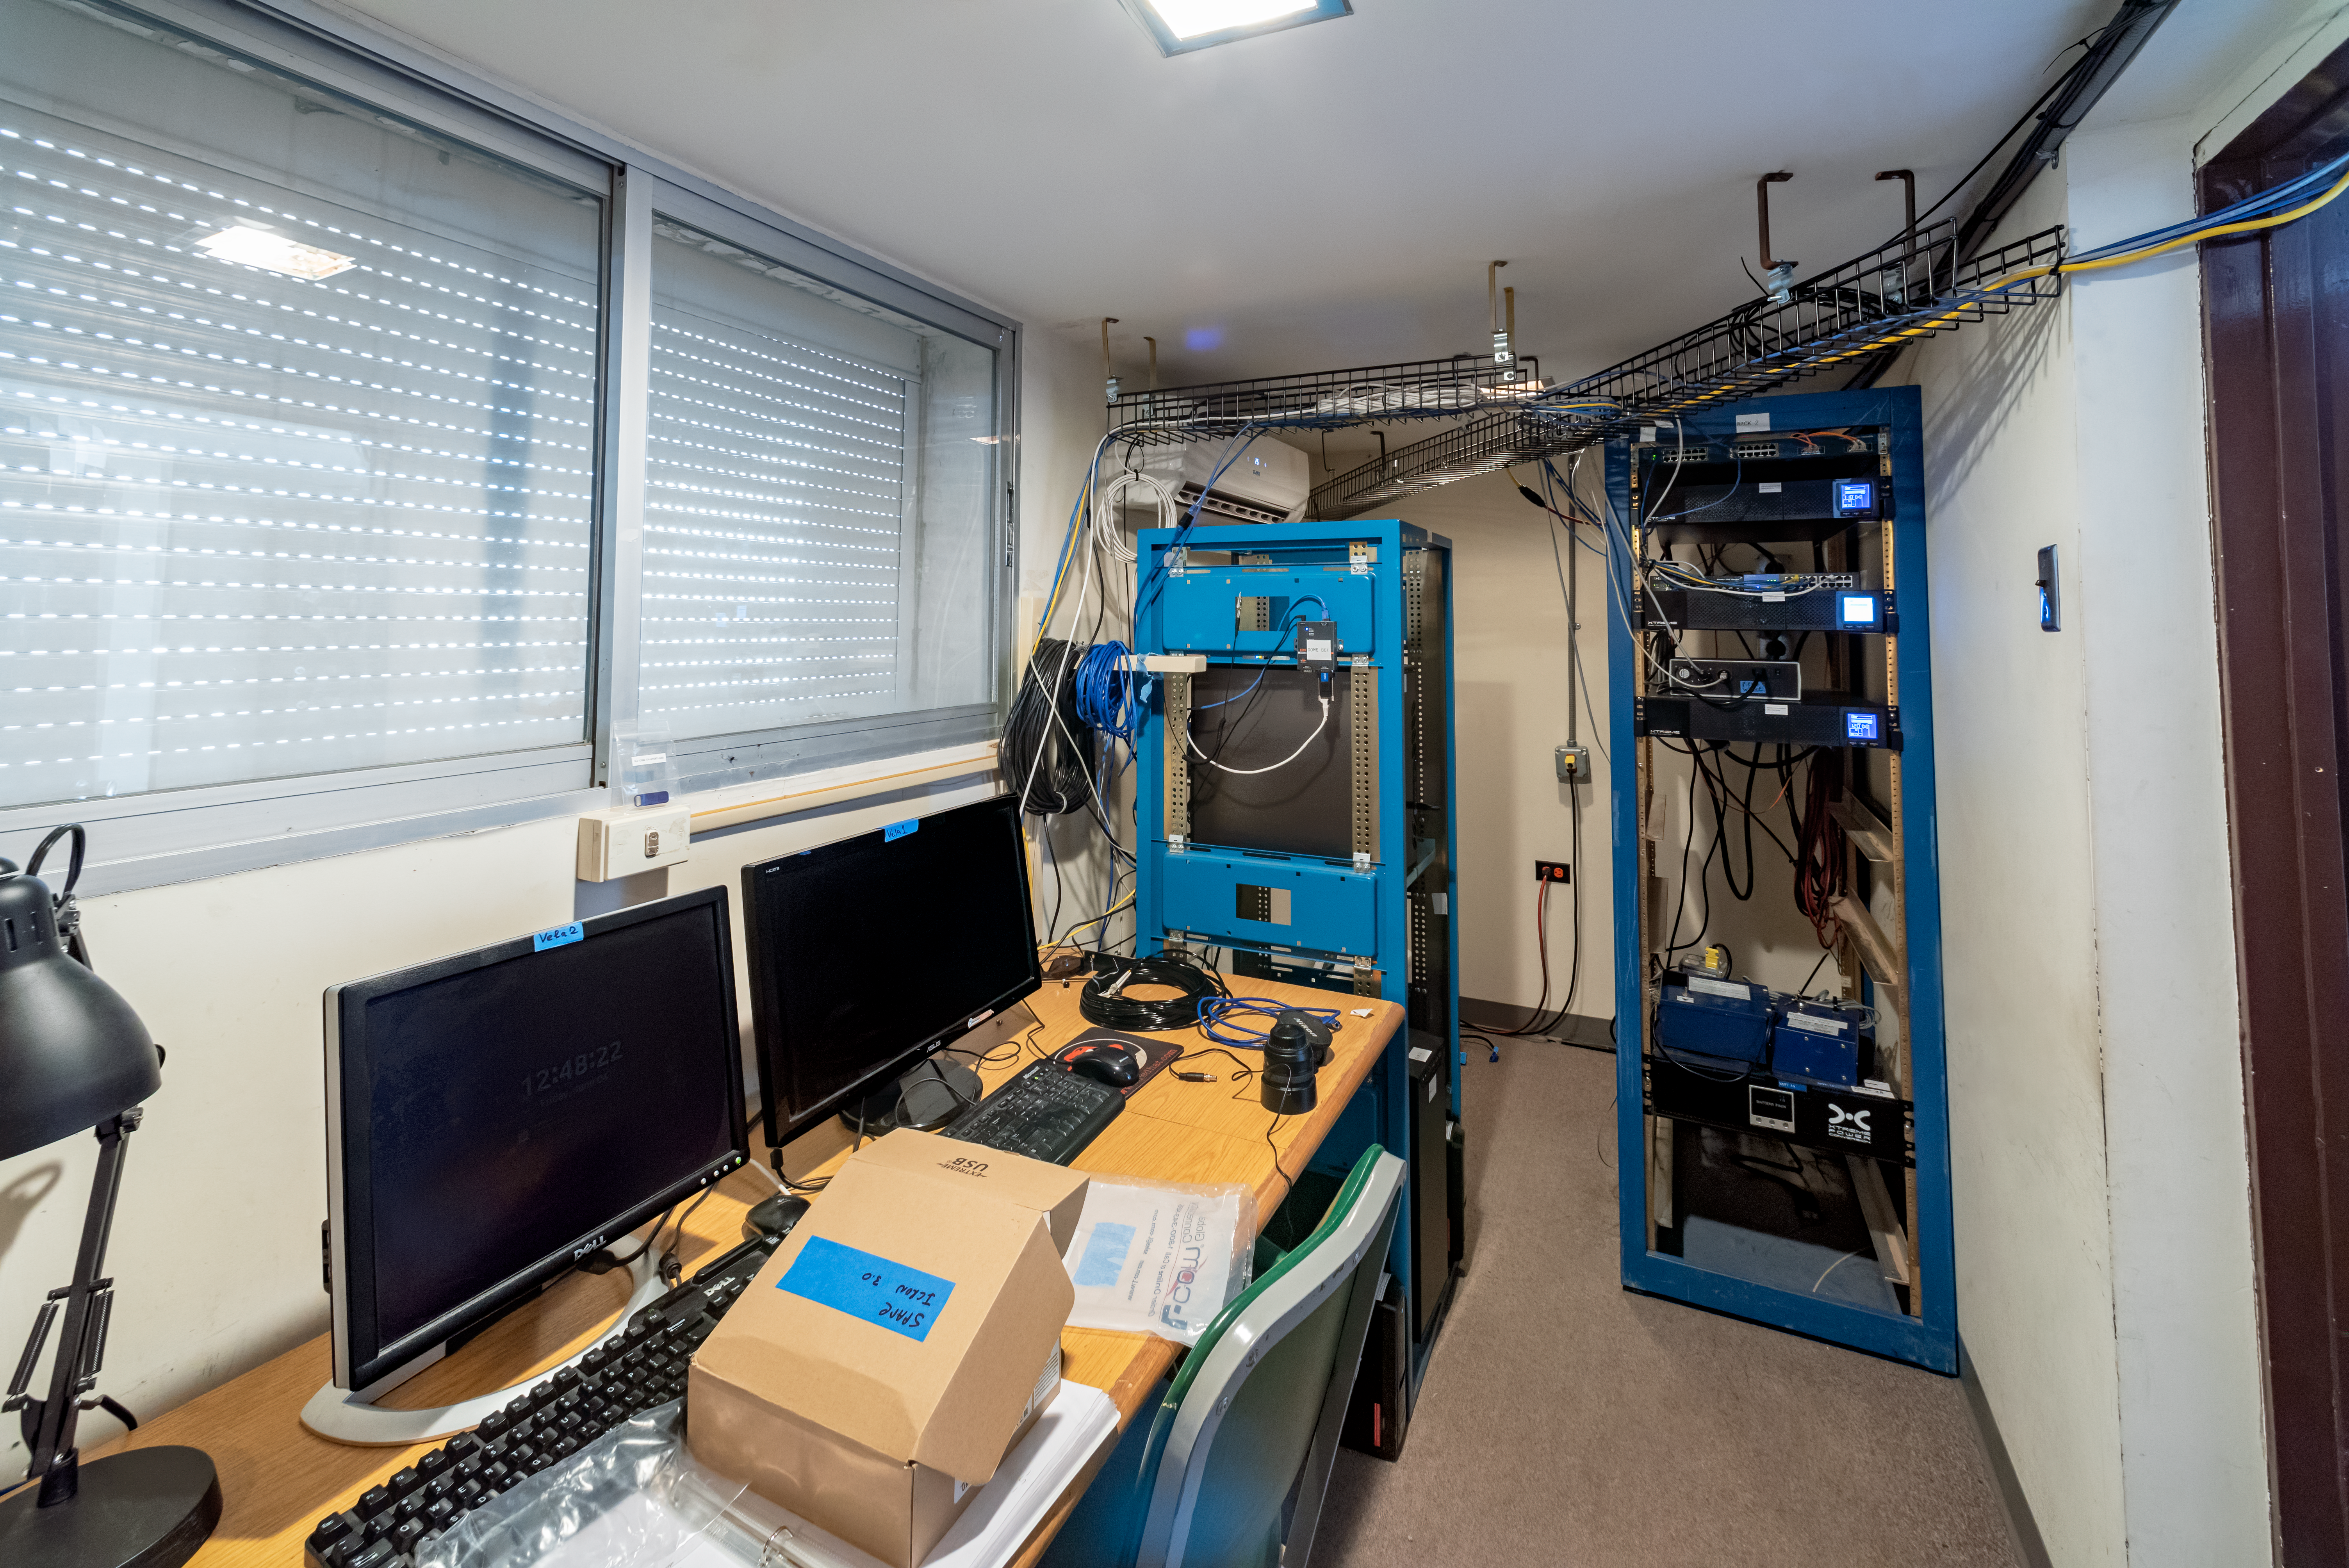

US Naval Observatory Deep South Telescope control room

US Naval Observatory Deep South Telescope control room.

Credit: CTIO/NOIRLab/NSF/AURA/D. Munizaga